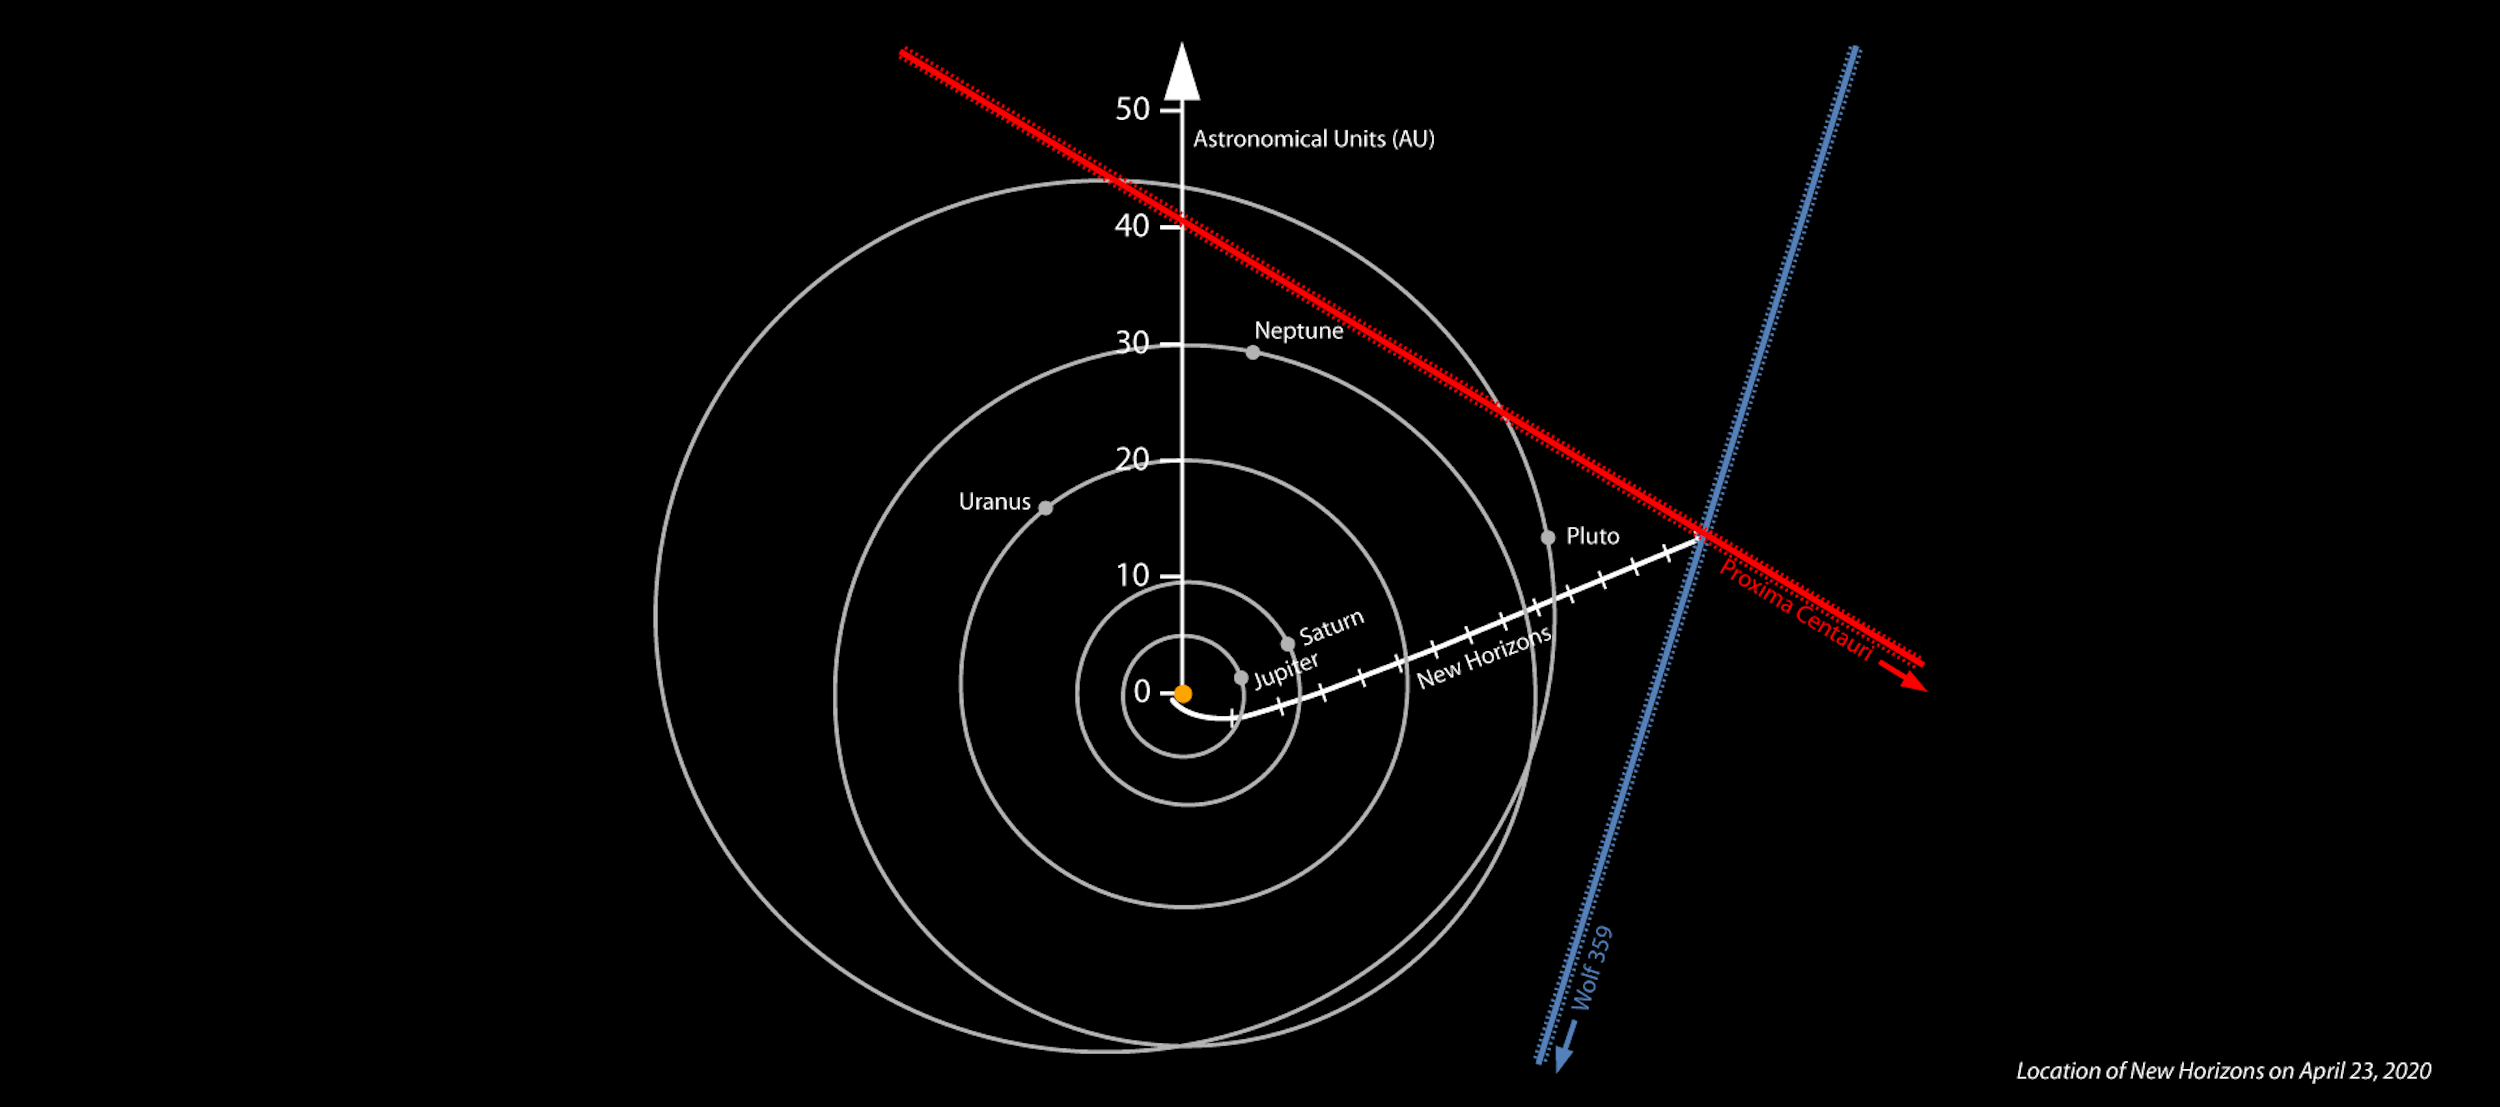

New Horizons Trajectory

Location of NASA’s New Horizons spacecraft on 23 April 2020, derived from the spacecraft’s own images of the Proxima Centauri and Wolf 359 star fields.

Credit: NOIRLab/NSF/AURA